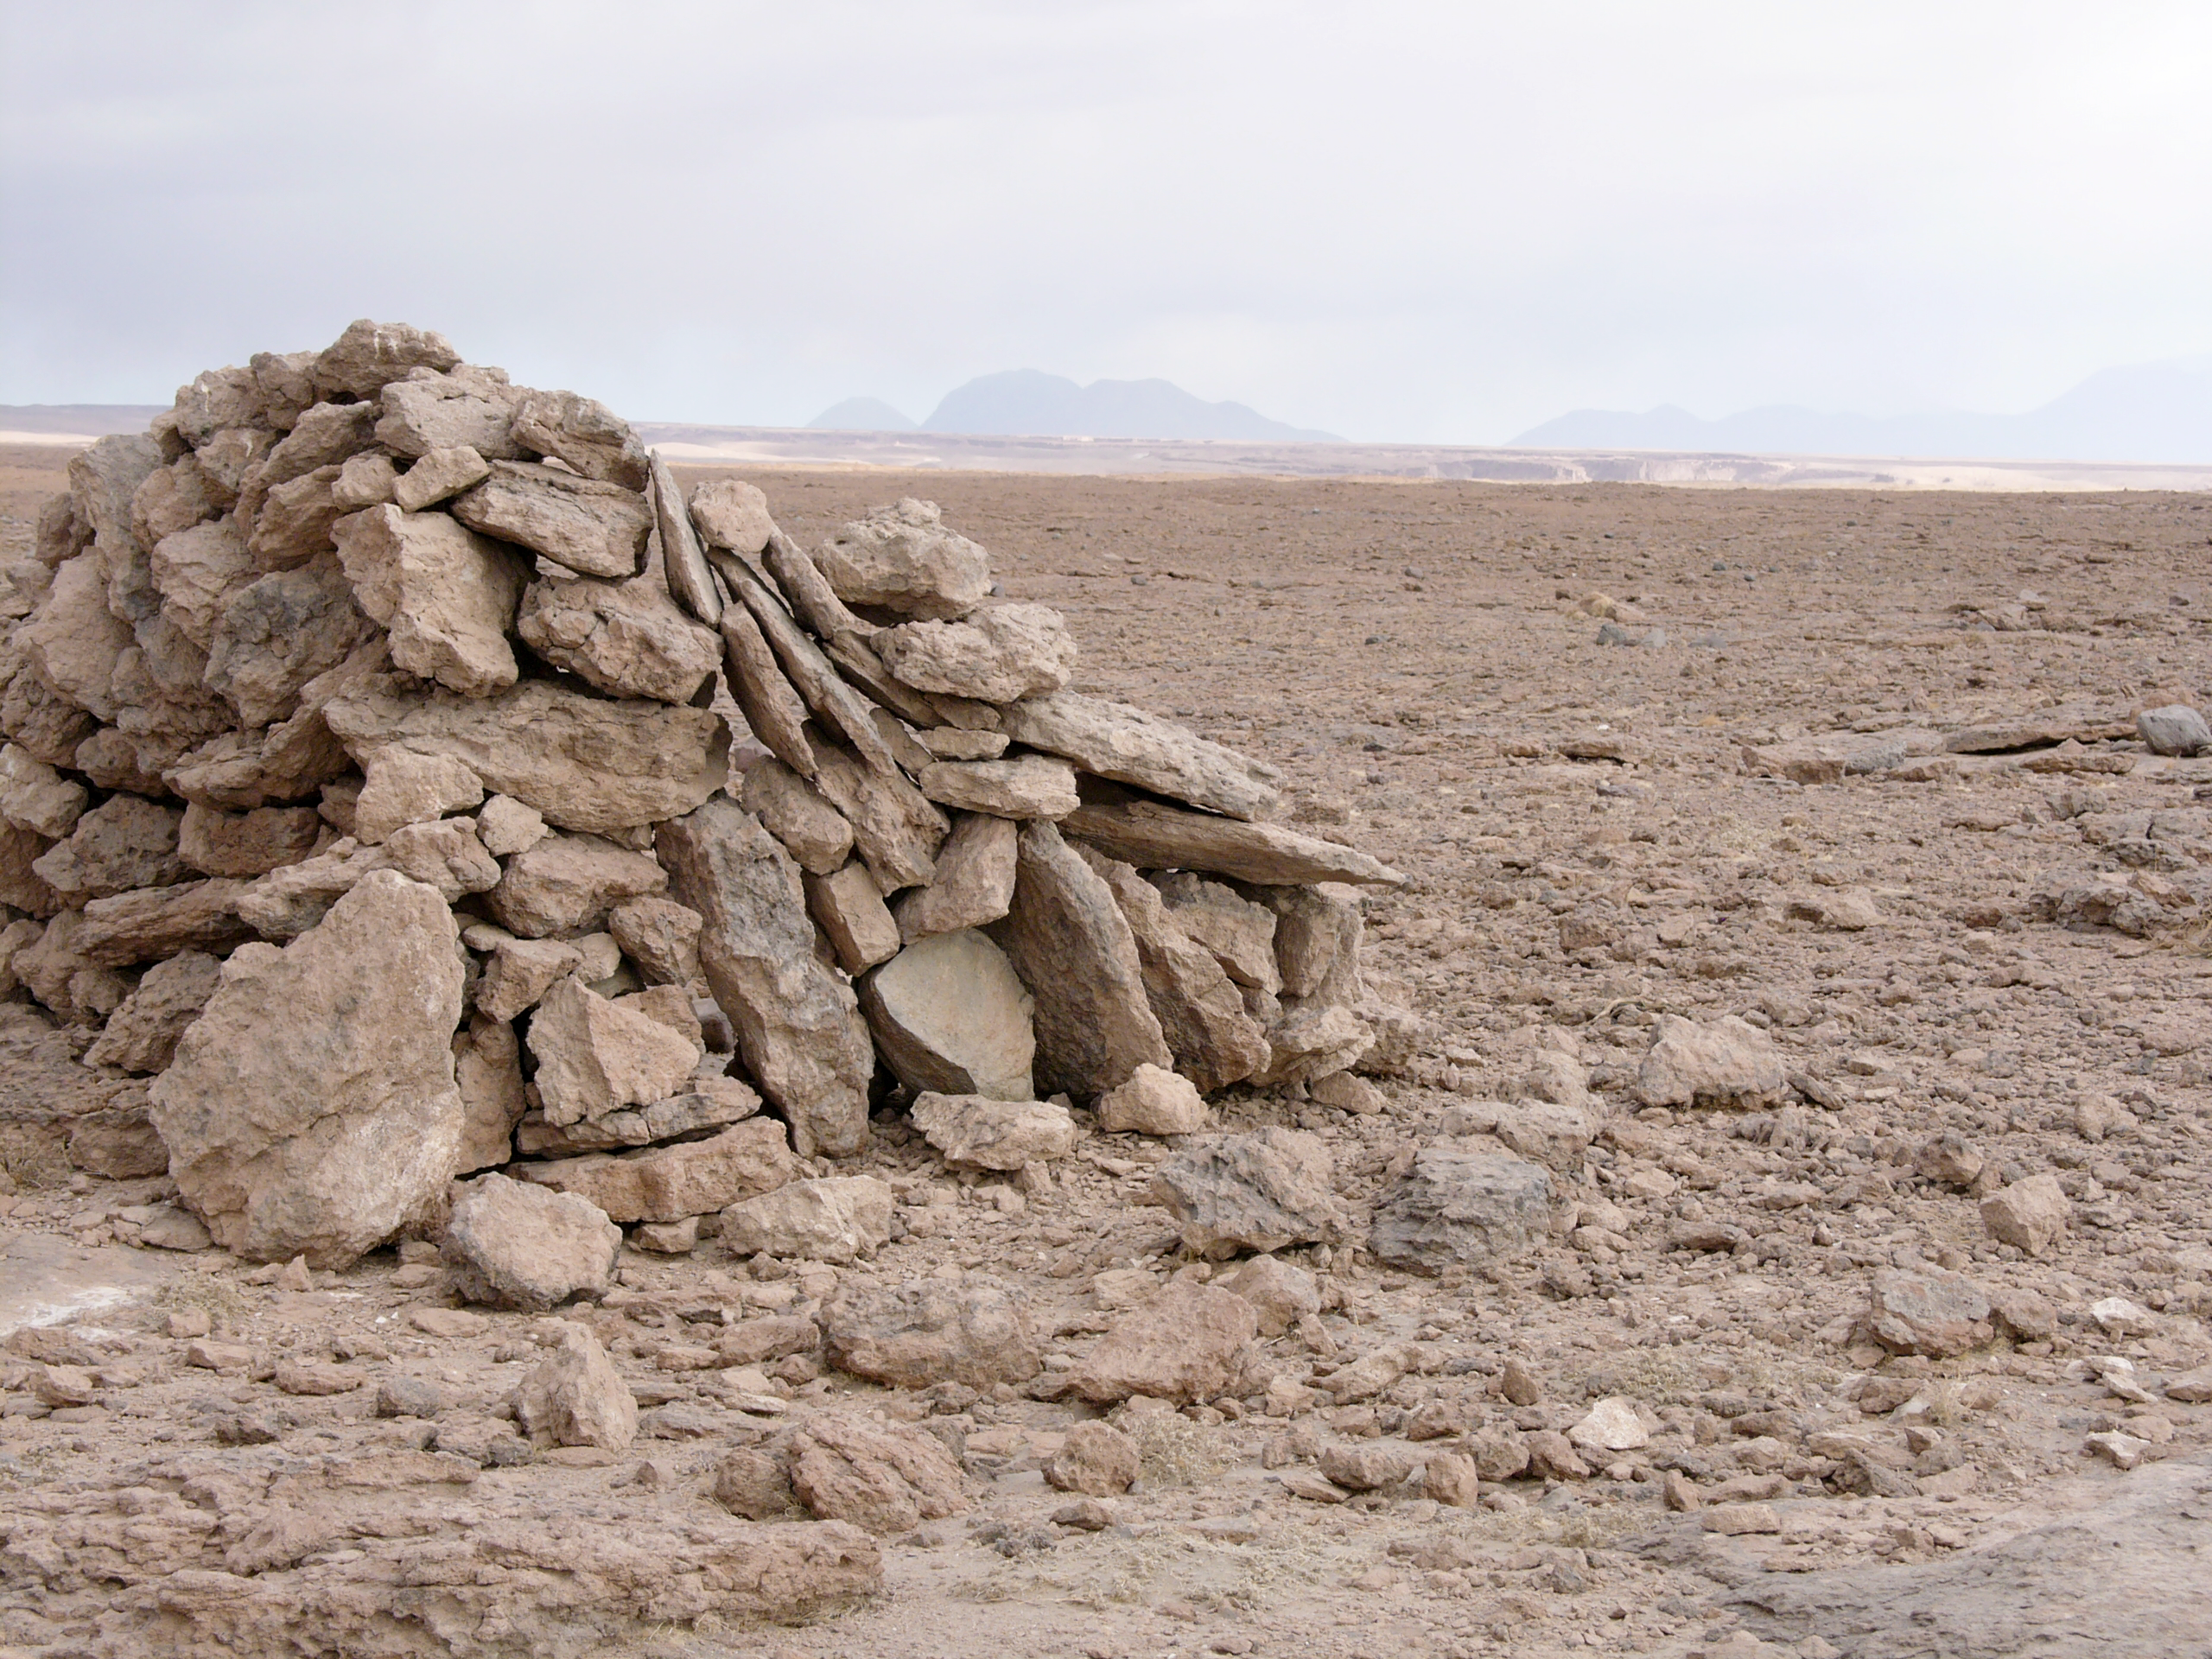

Archaeology in Atacama

The natural environment around the ALMA site. These archaeological testimonies were found near the ALMA site. This picture was obtained in August 2004.

Credit: ESO